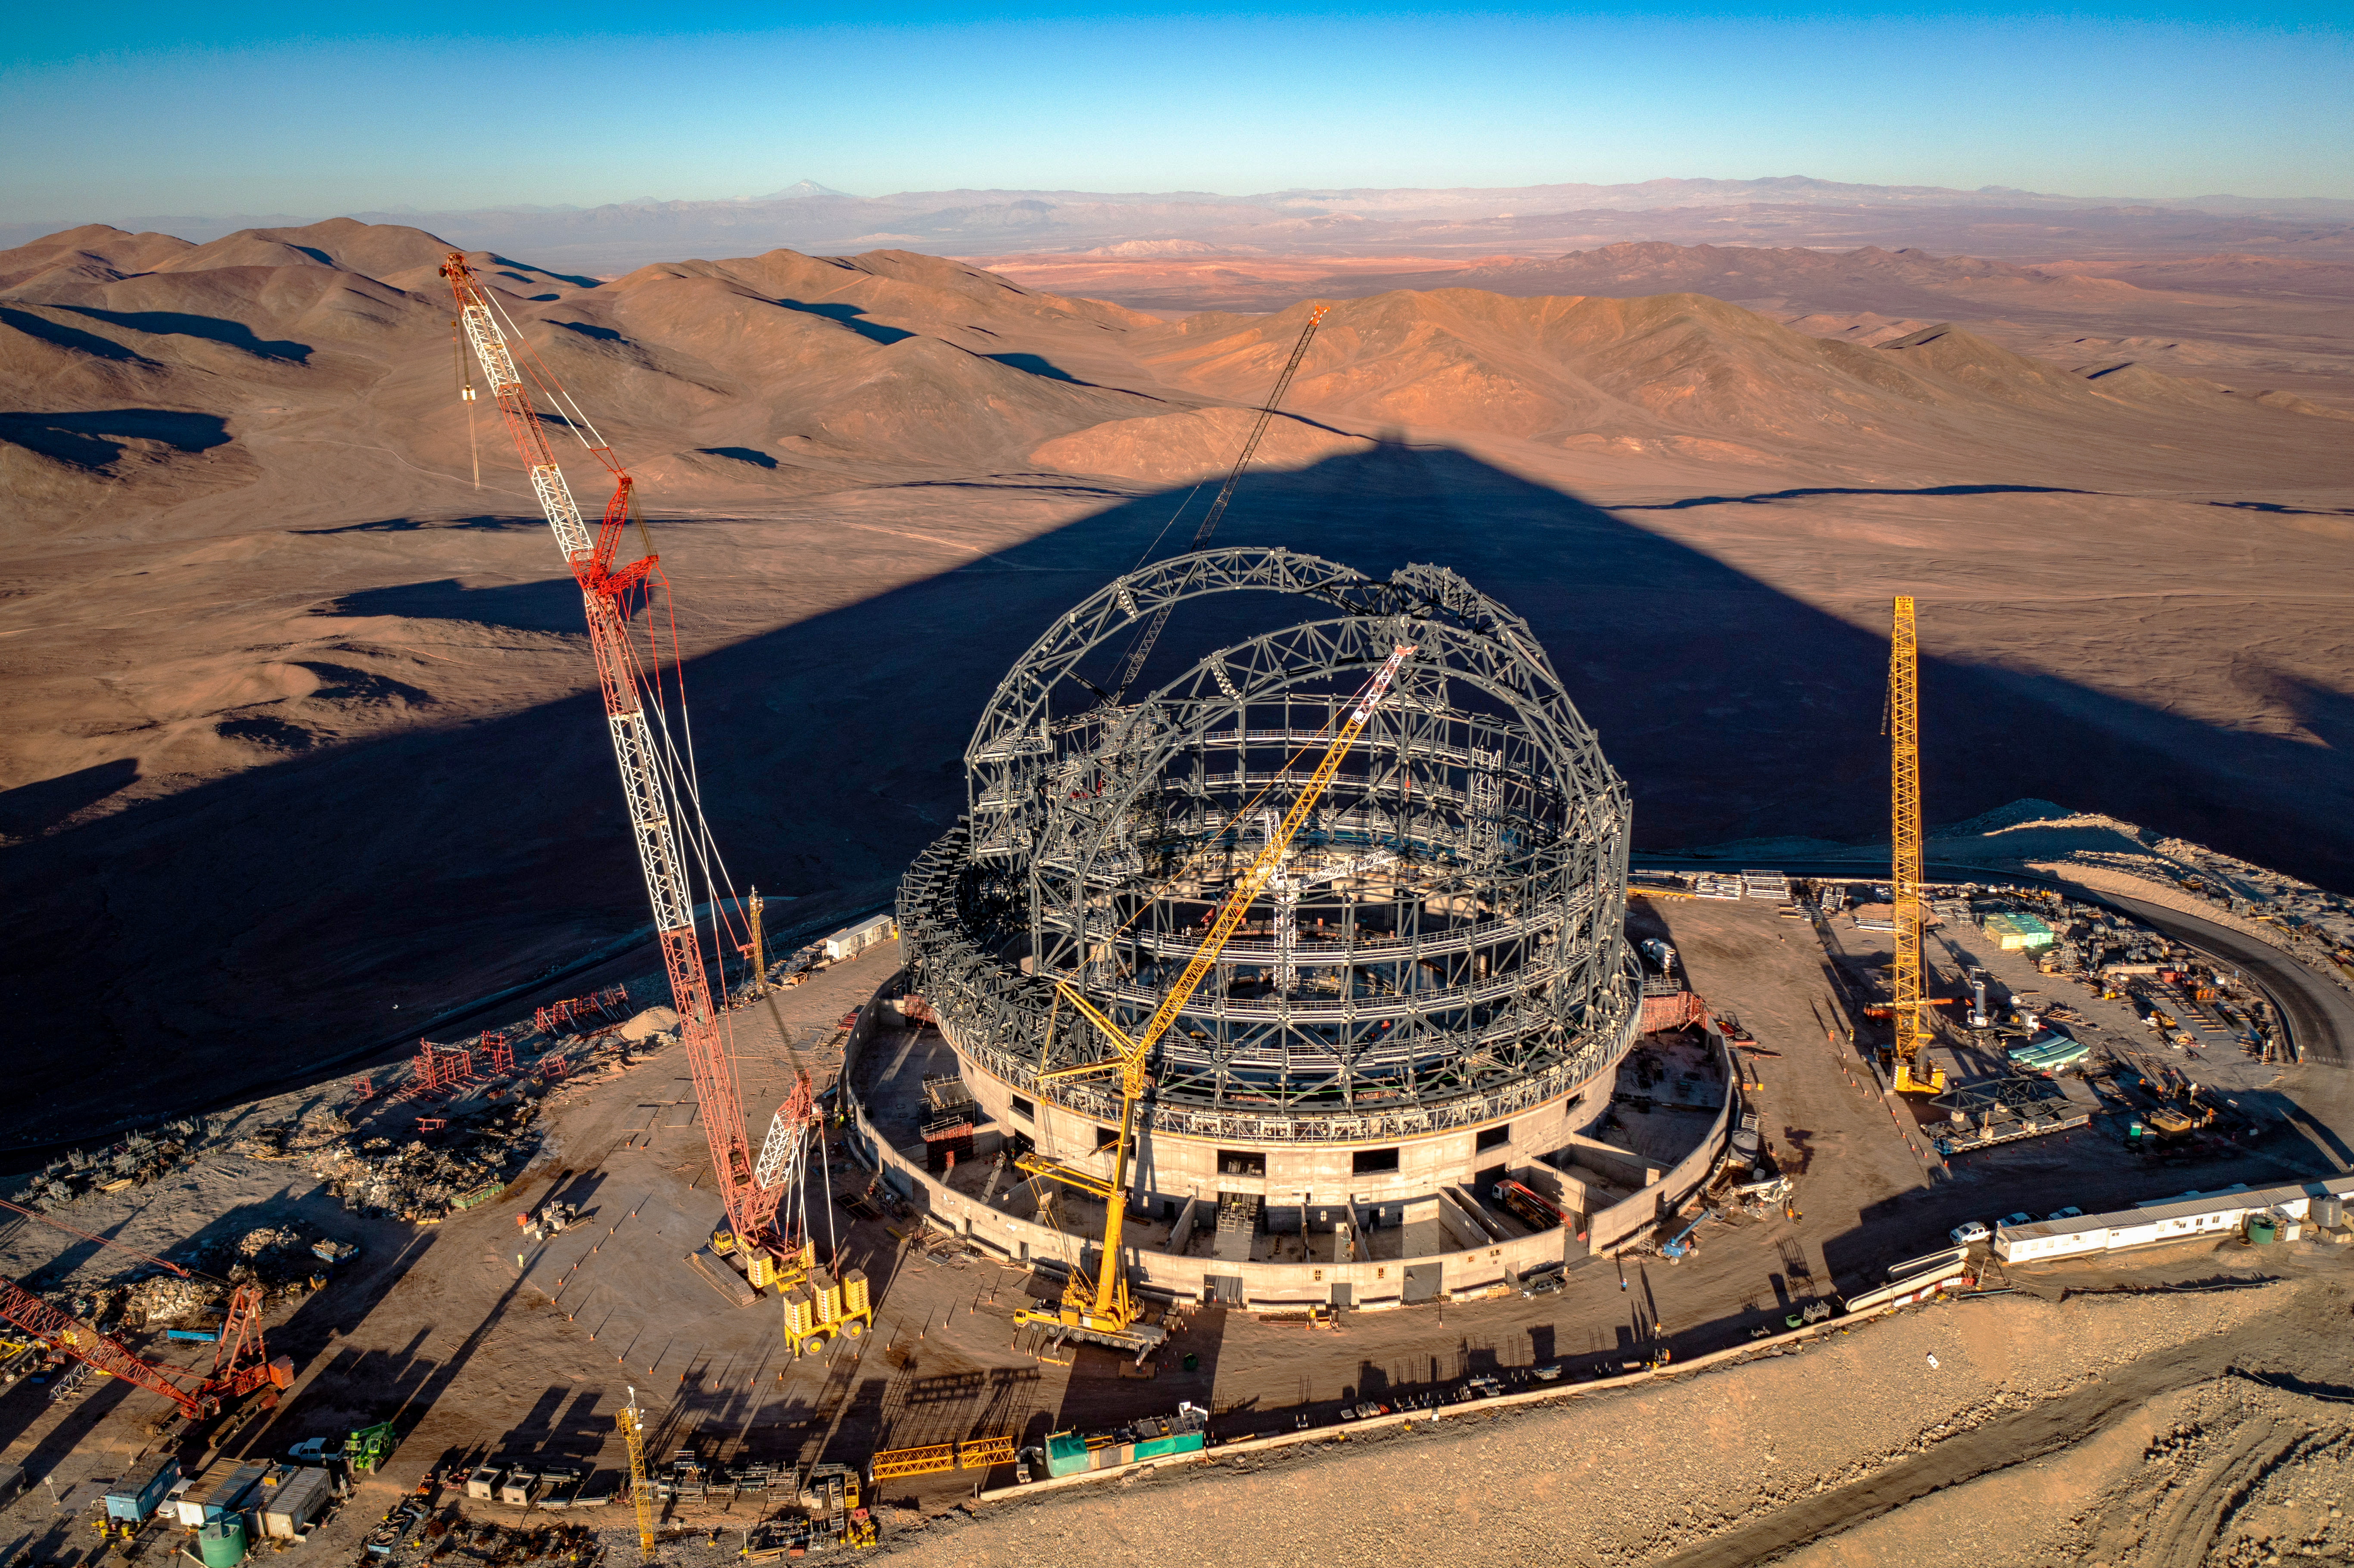

Almost dome

This image, taken in early August 2023, shows the construction site of ESO’s Extremely Large Telescope (ELT). Located atop Cerro Armazones in the Chilean Atacama Desert, the telescope surpassed the 50% completed milestone in July 2023. Cerro Armazones is a mountain of an altitude of 3046 metres, and here its shadow is cast down over the surrounding mountains. As we can see in this picture, the dome of the telescope is taking shape, and when finished it will be about 80 metres high and weigh in at 6100 tonnes.

Credit: G. Hüdepohl (atacamaphoto.com)/ESO